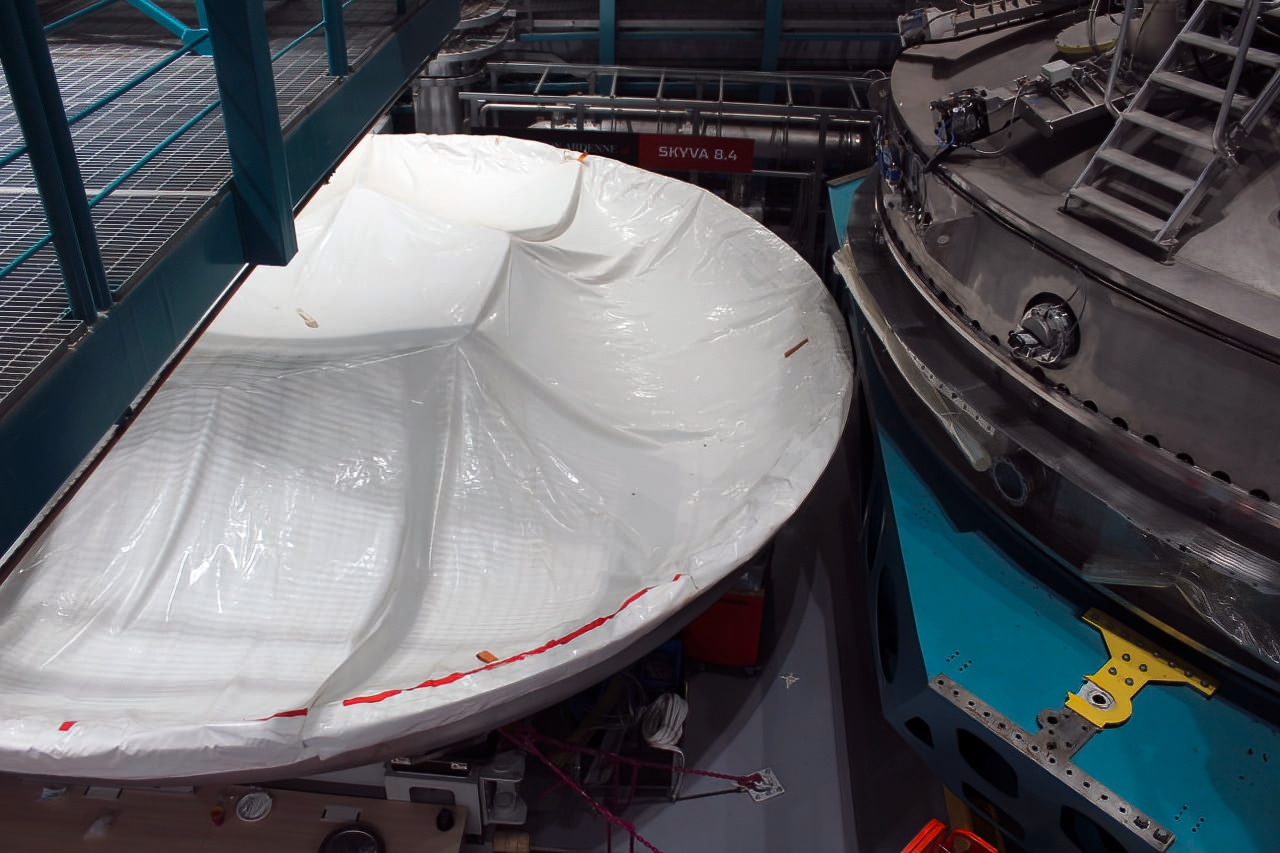

Vera C. Rubin Observatory 9 June 2020

An inspection of the summit 9 June 2020.

Credit: Rubin Observatory/NSF/AURA